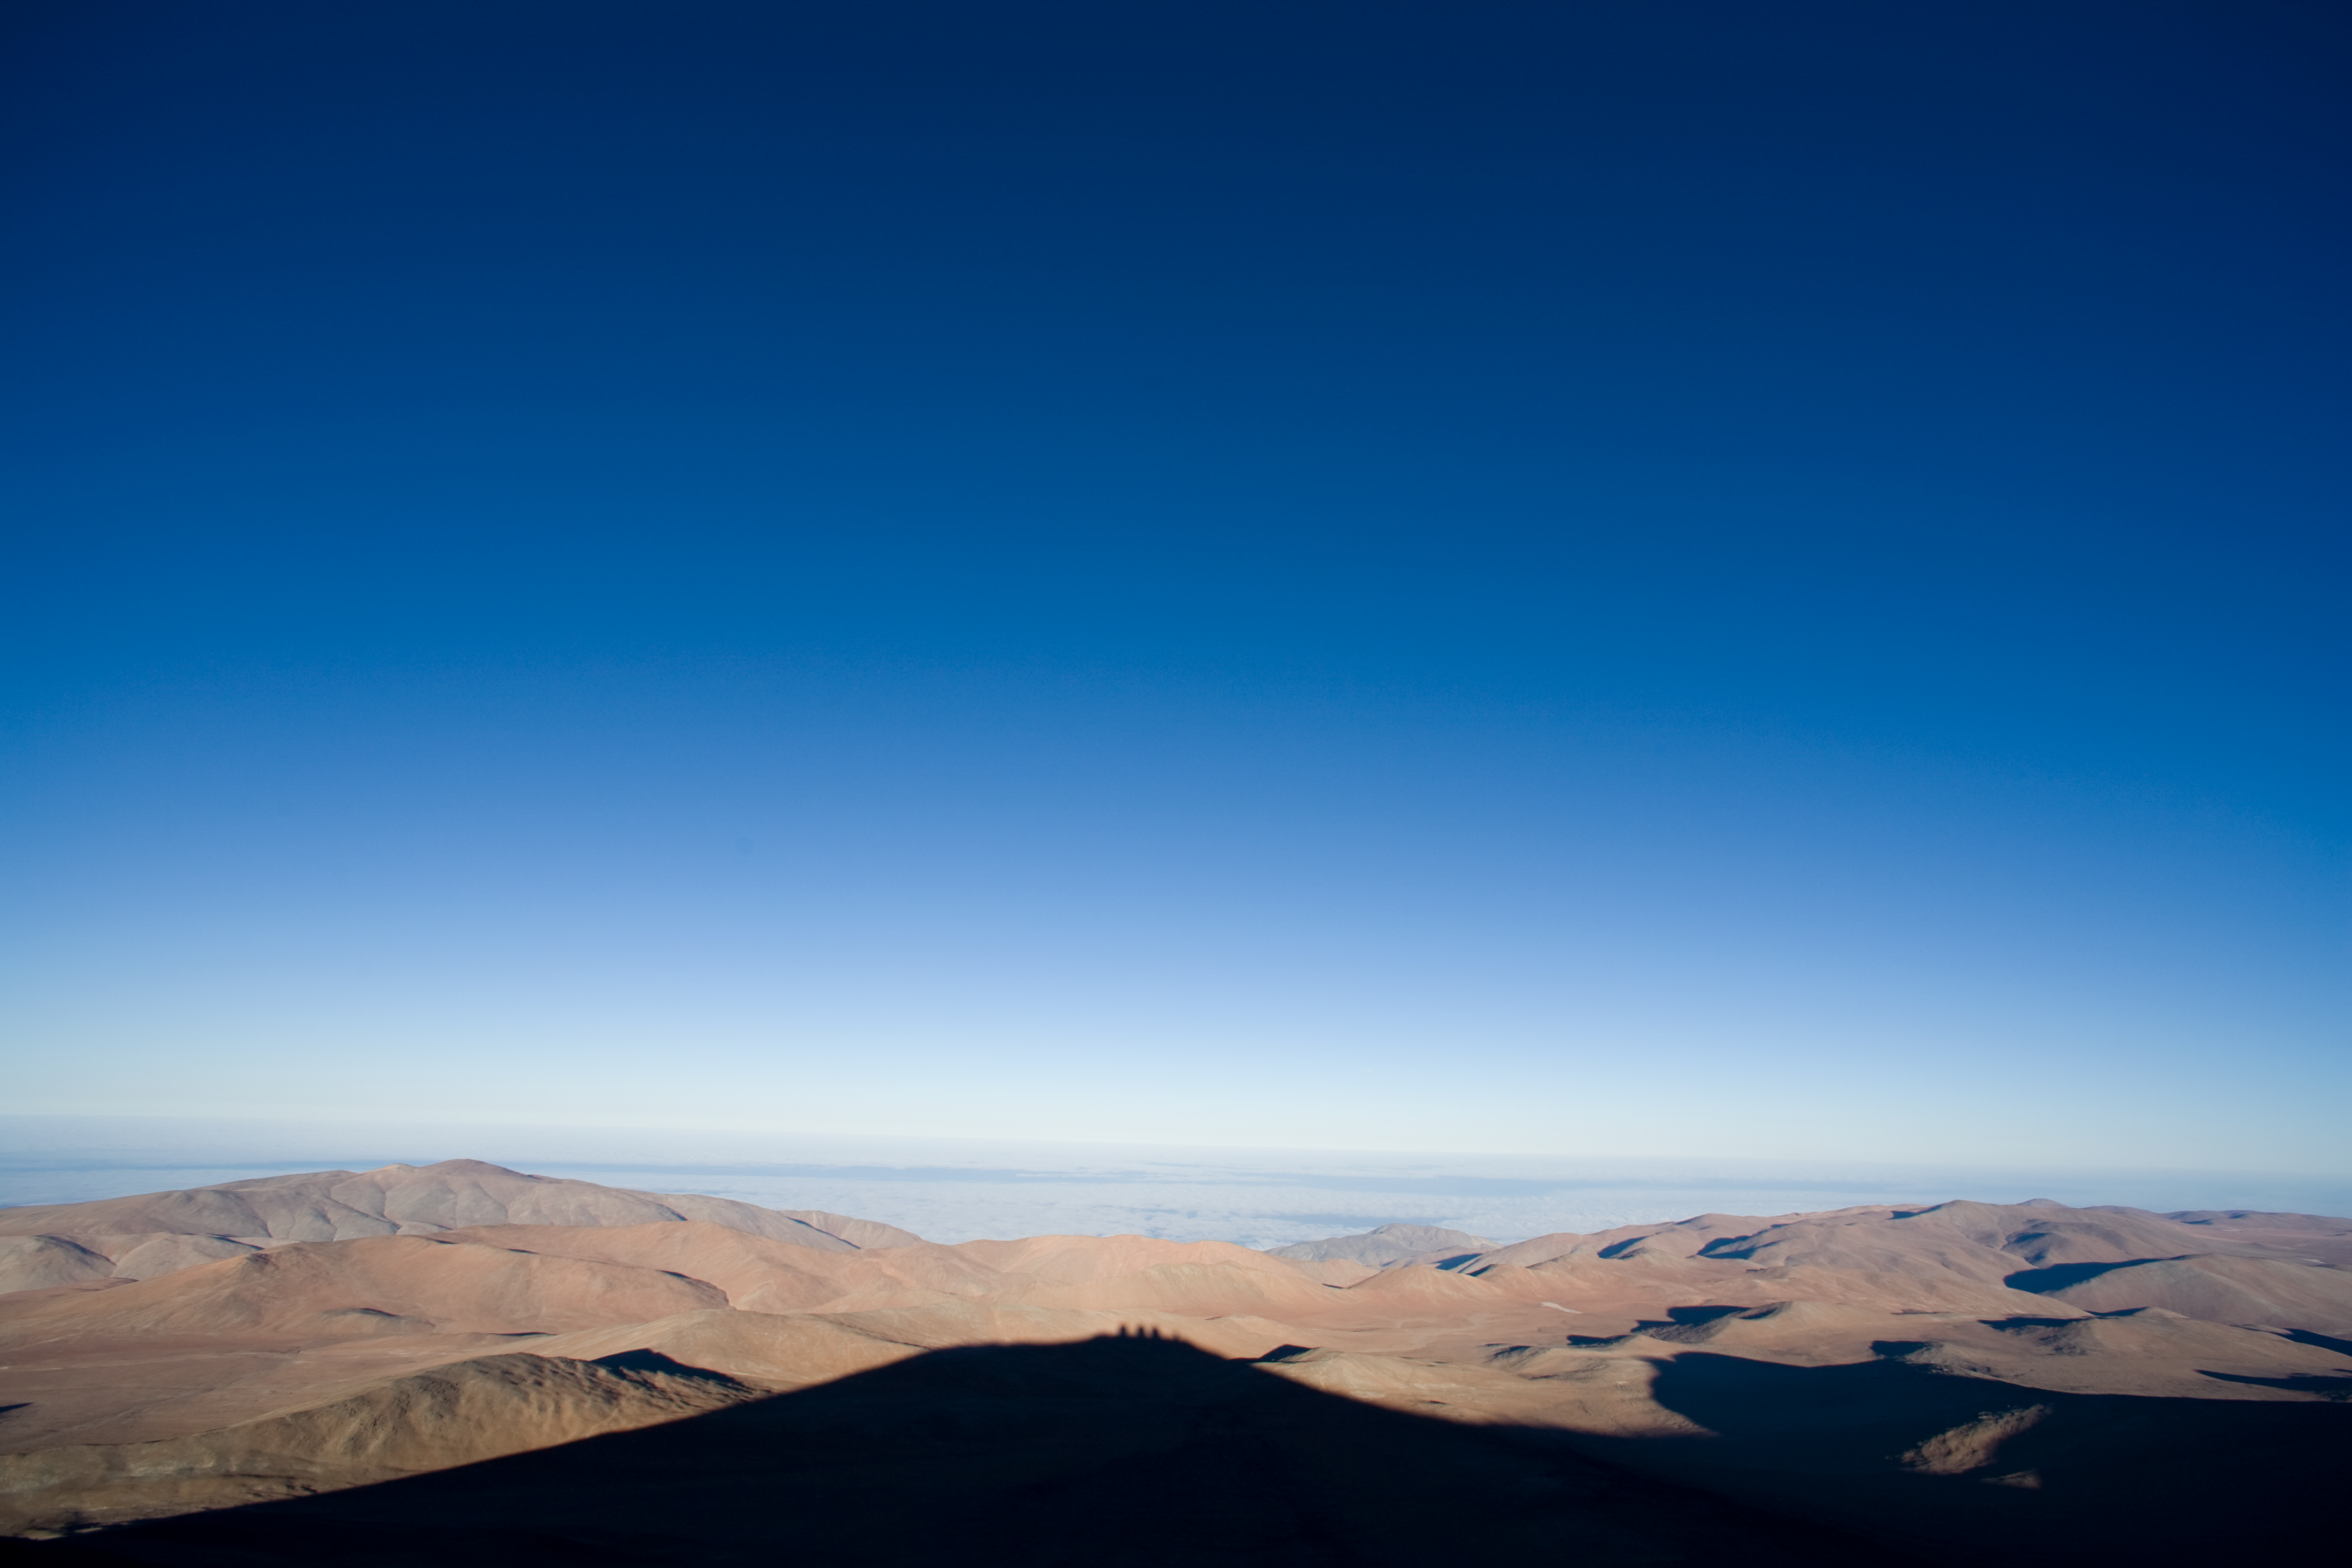

Paranal moon shadow

The shadow of Cerro Paranal against the moonlit hills towards the Pacific Ocean.

Credit: ESO/H.H.Heyer